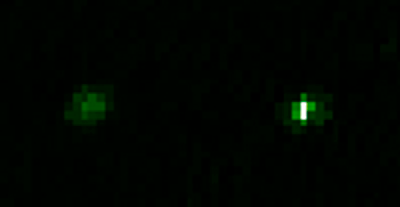

A false-color image of Kepler-14

A false-color image of Kepler-14. The projected separation between the stars is estimated to be about 250 times the distance between the Sun and the Earth.

Credit: NOIRLab/Gemini Observatory/AURA